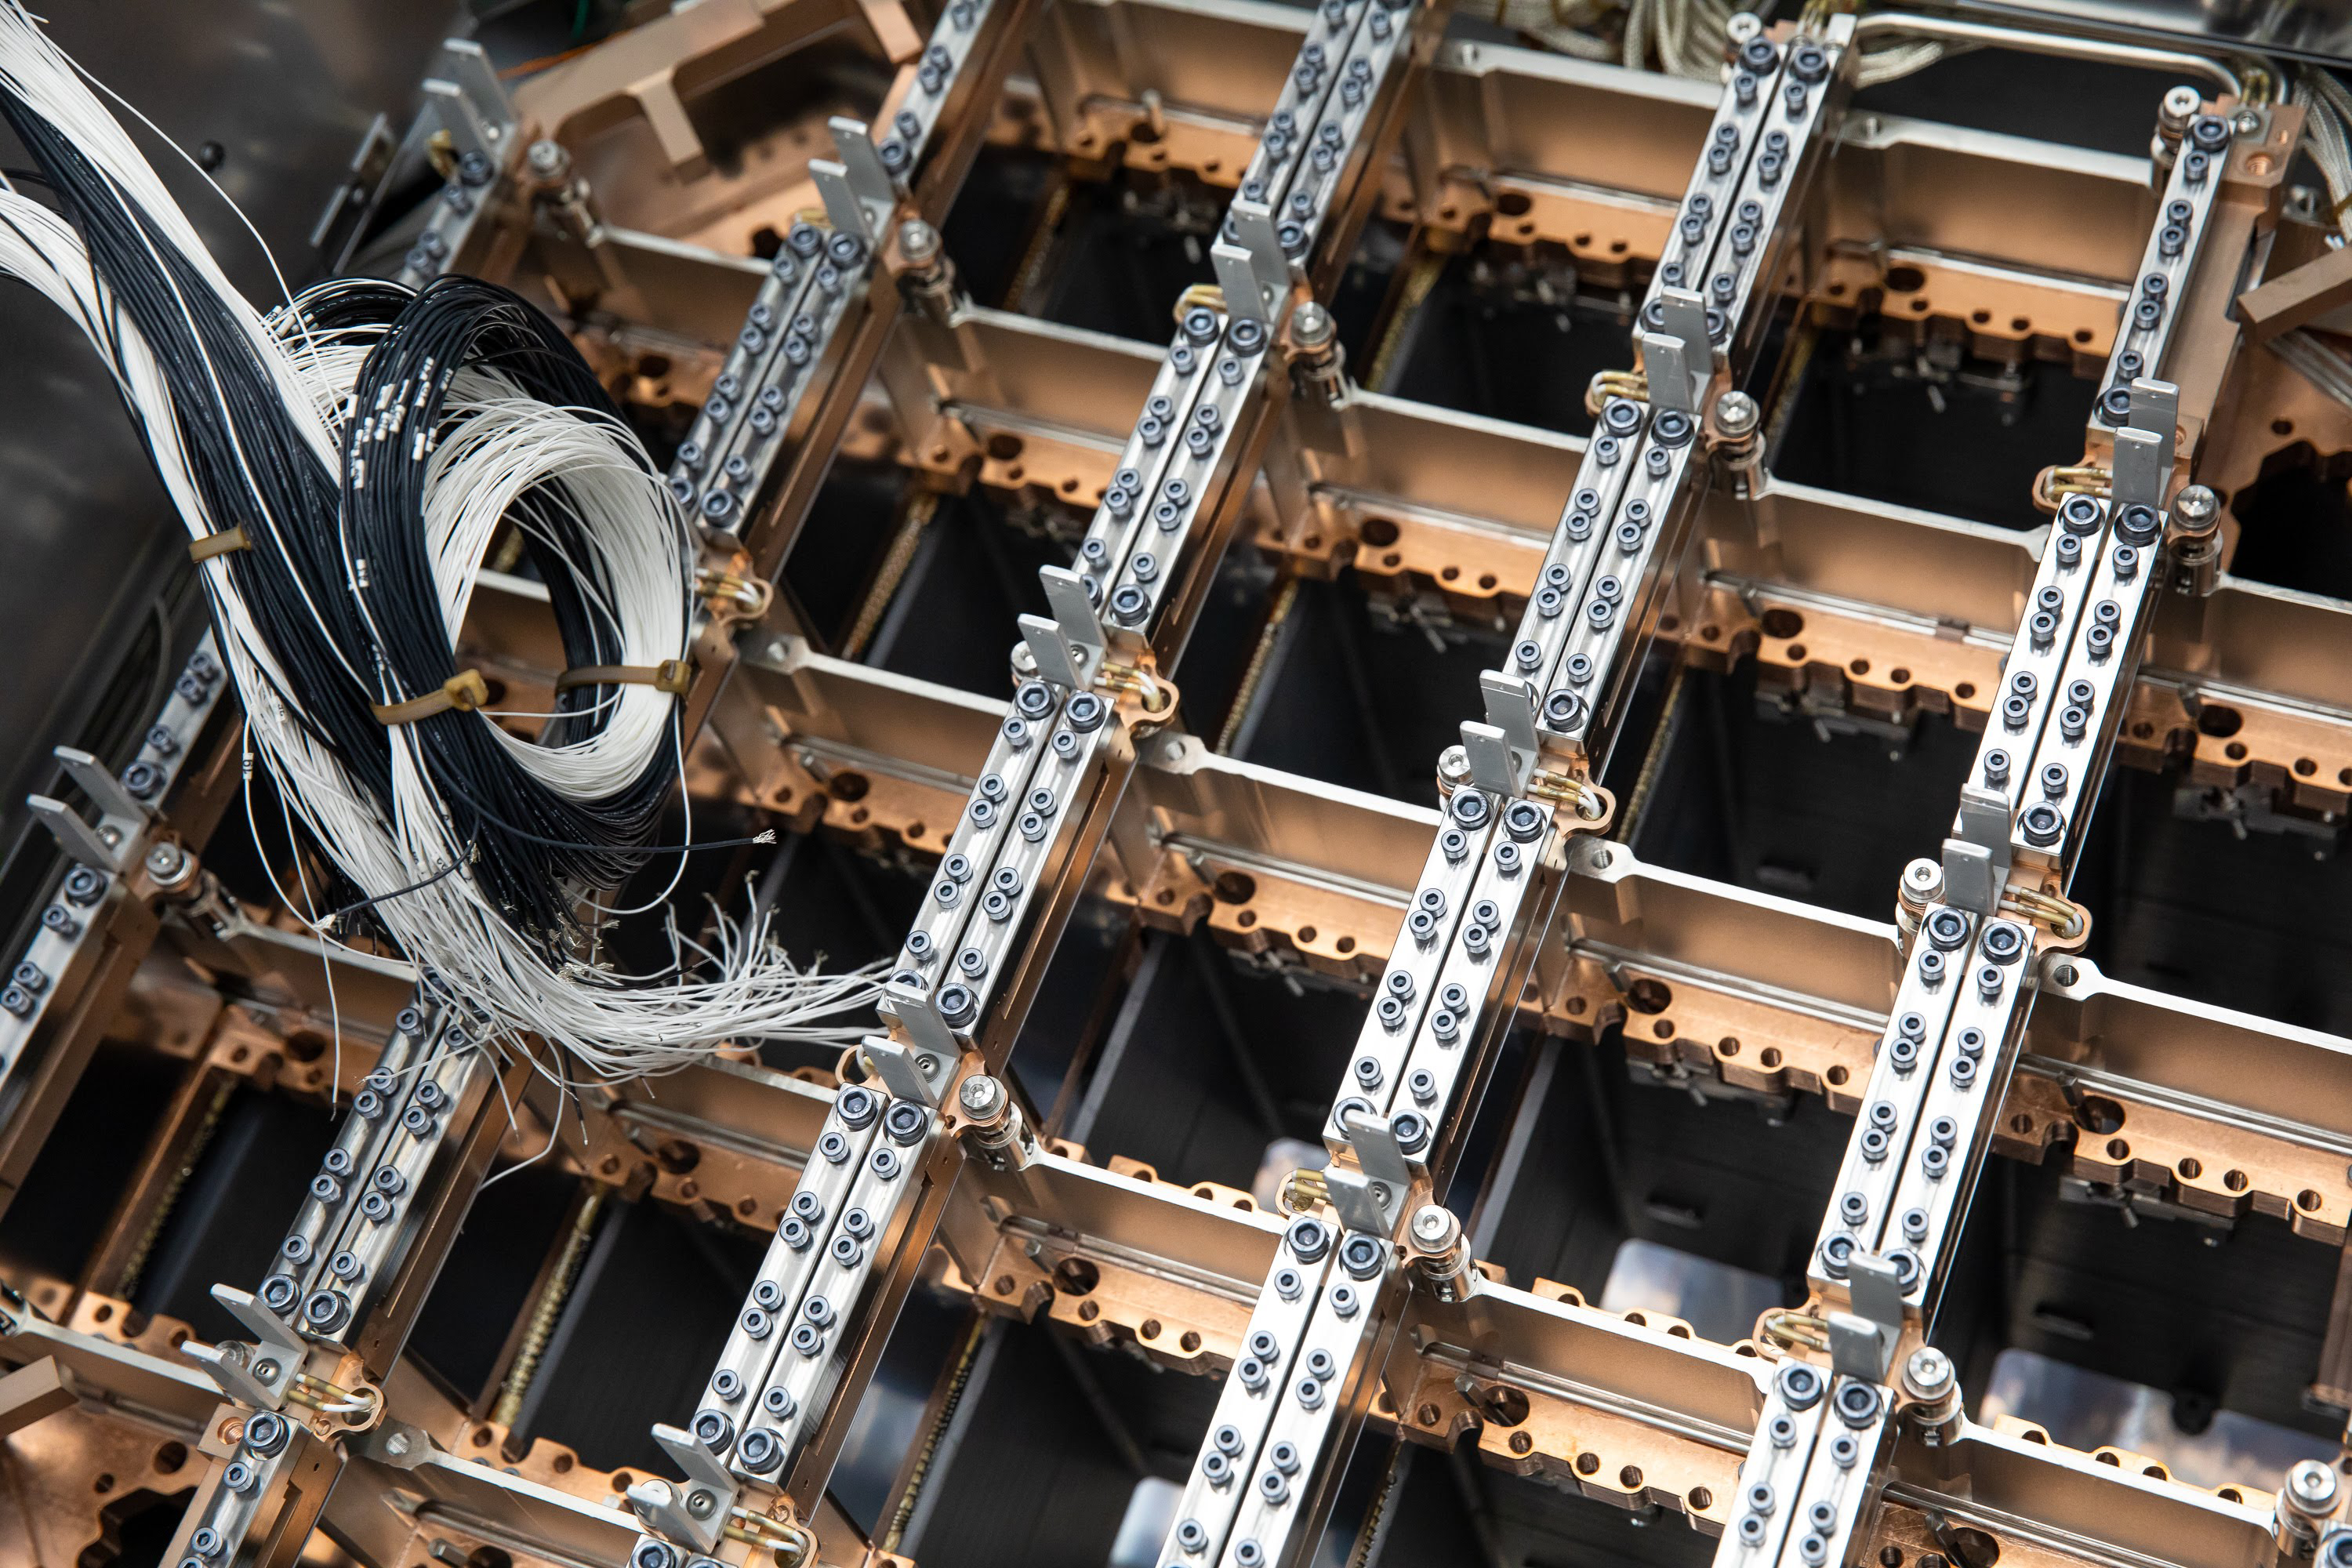

One Cool Camera: LSST’s Cryostat Assembly Completed

Work on the camera for the future Legacy Survey of Space and Time (LSST) has reached a major milestone with the completion and delivery of the camera’s fully integrated cryostat. With 3.2 gigapixels, the LSST camera will be the largest digital camera ever built for ground-based astronomy. It’s being assembled at the Department of Energy’s SLAC National Accelerator Laboratory.

The cryostat provides the optical bench (a silicon carbide grid) that keeps the large 65cm diameter focal plane–composed of 189 CCD imaging sensors–flat to within just a tenth of the width of a human hair, while simultaneously cooling them uniformly to minus 150 degrees Fahrenheit. It also provides cooling for their readout electronics which reside just behind the focal plane. And it maintains all this hardware in a clean, contaminant-free, high-vacuum environment.

With the LSST camera, scientists will be able to capture images of the entire Southern sky every few days for a period of 10 years, producing petabytes of unprecedented astrophysical data.

The cryostat is now located in the LSST Camera clean room at SLAC, where it’s undergoing vacuum testing. When completed, the camera will be shipped to its final home on a mountaintop in Chile.

Credit: SLAC National Accelerator Laboratory